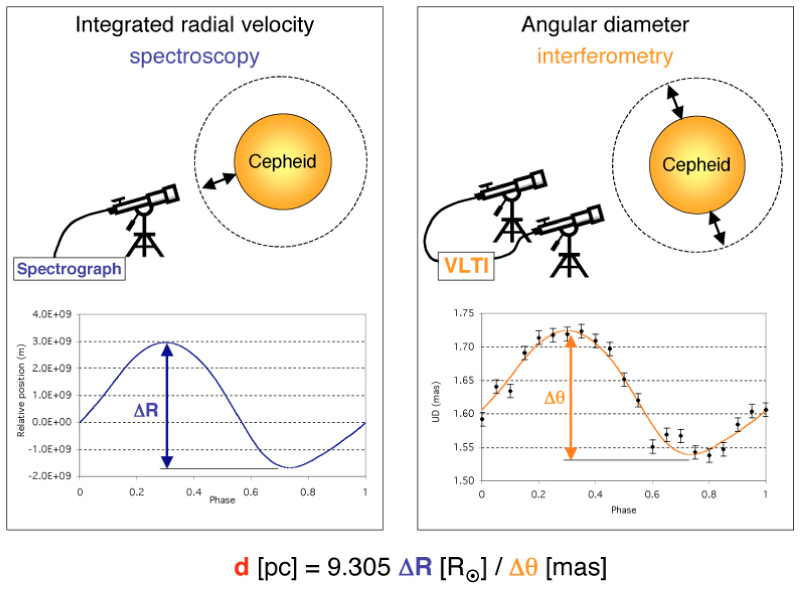

Observation techniques of the Baade-Wesselink method

The two observation techniques used for the interferometric version of the Baade-Wesselink method are high-resolution spectroscopy (left) and interferometry (right). The former provides the radial velocity curve over the pulsation cycle of the star. When integrated, this in turn provides the linear radius variation of the star (in metres). The interferometric observations document variation of the star's angular radius. The ratio of these two quantities gives the distance of the Cepheid.

Credit: ESO